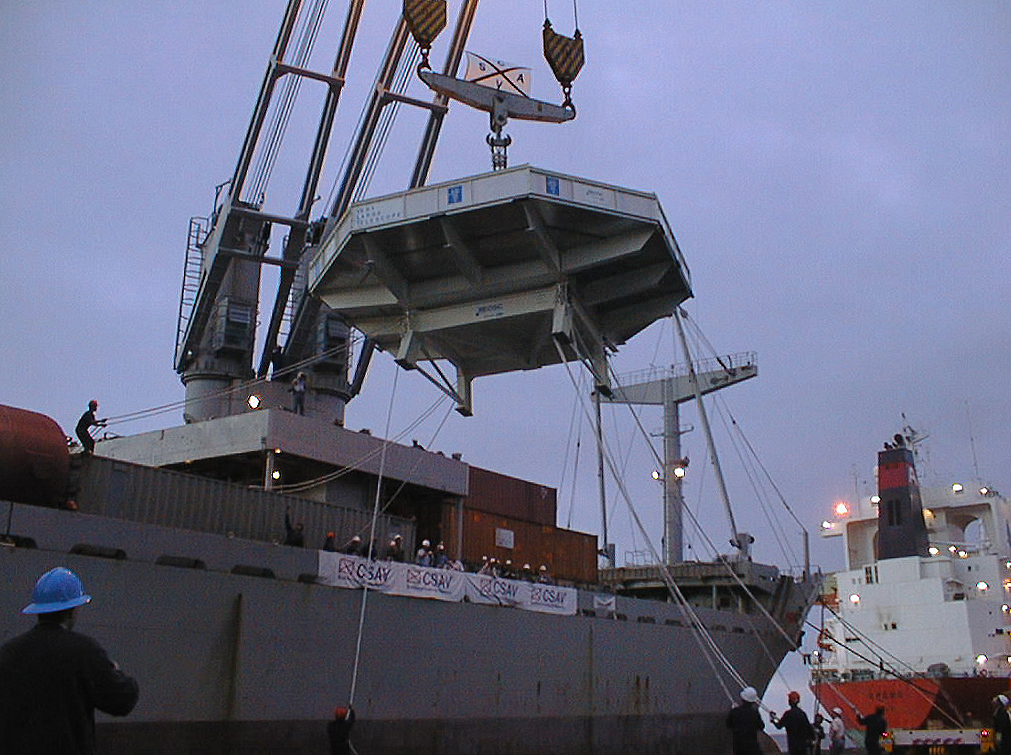

8.2-m Zerodur mirror: from ship to land

One of the critical moments! The M1 mirror in its Transport box is lifted from the ship in the port of Antofagasta.

Credit: ESO